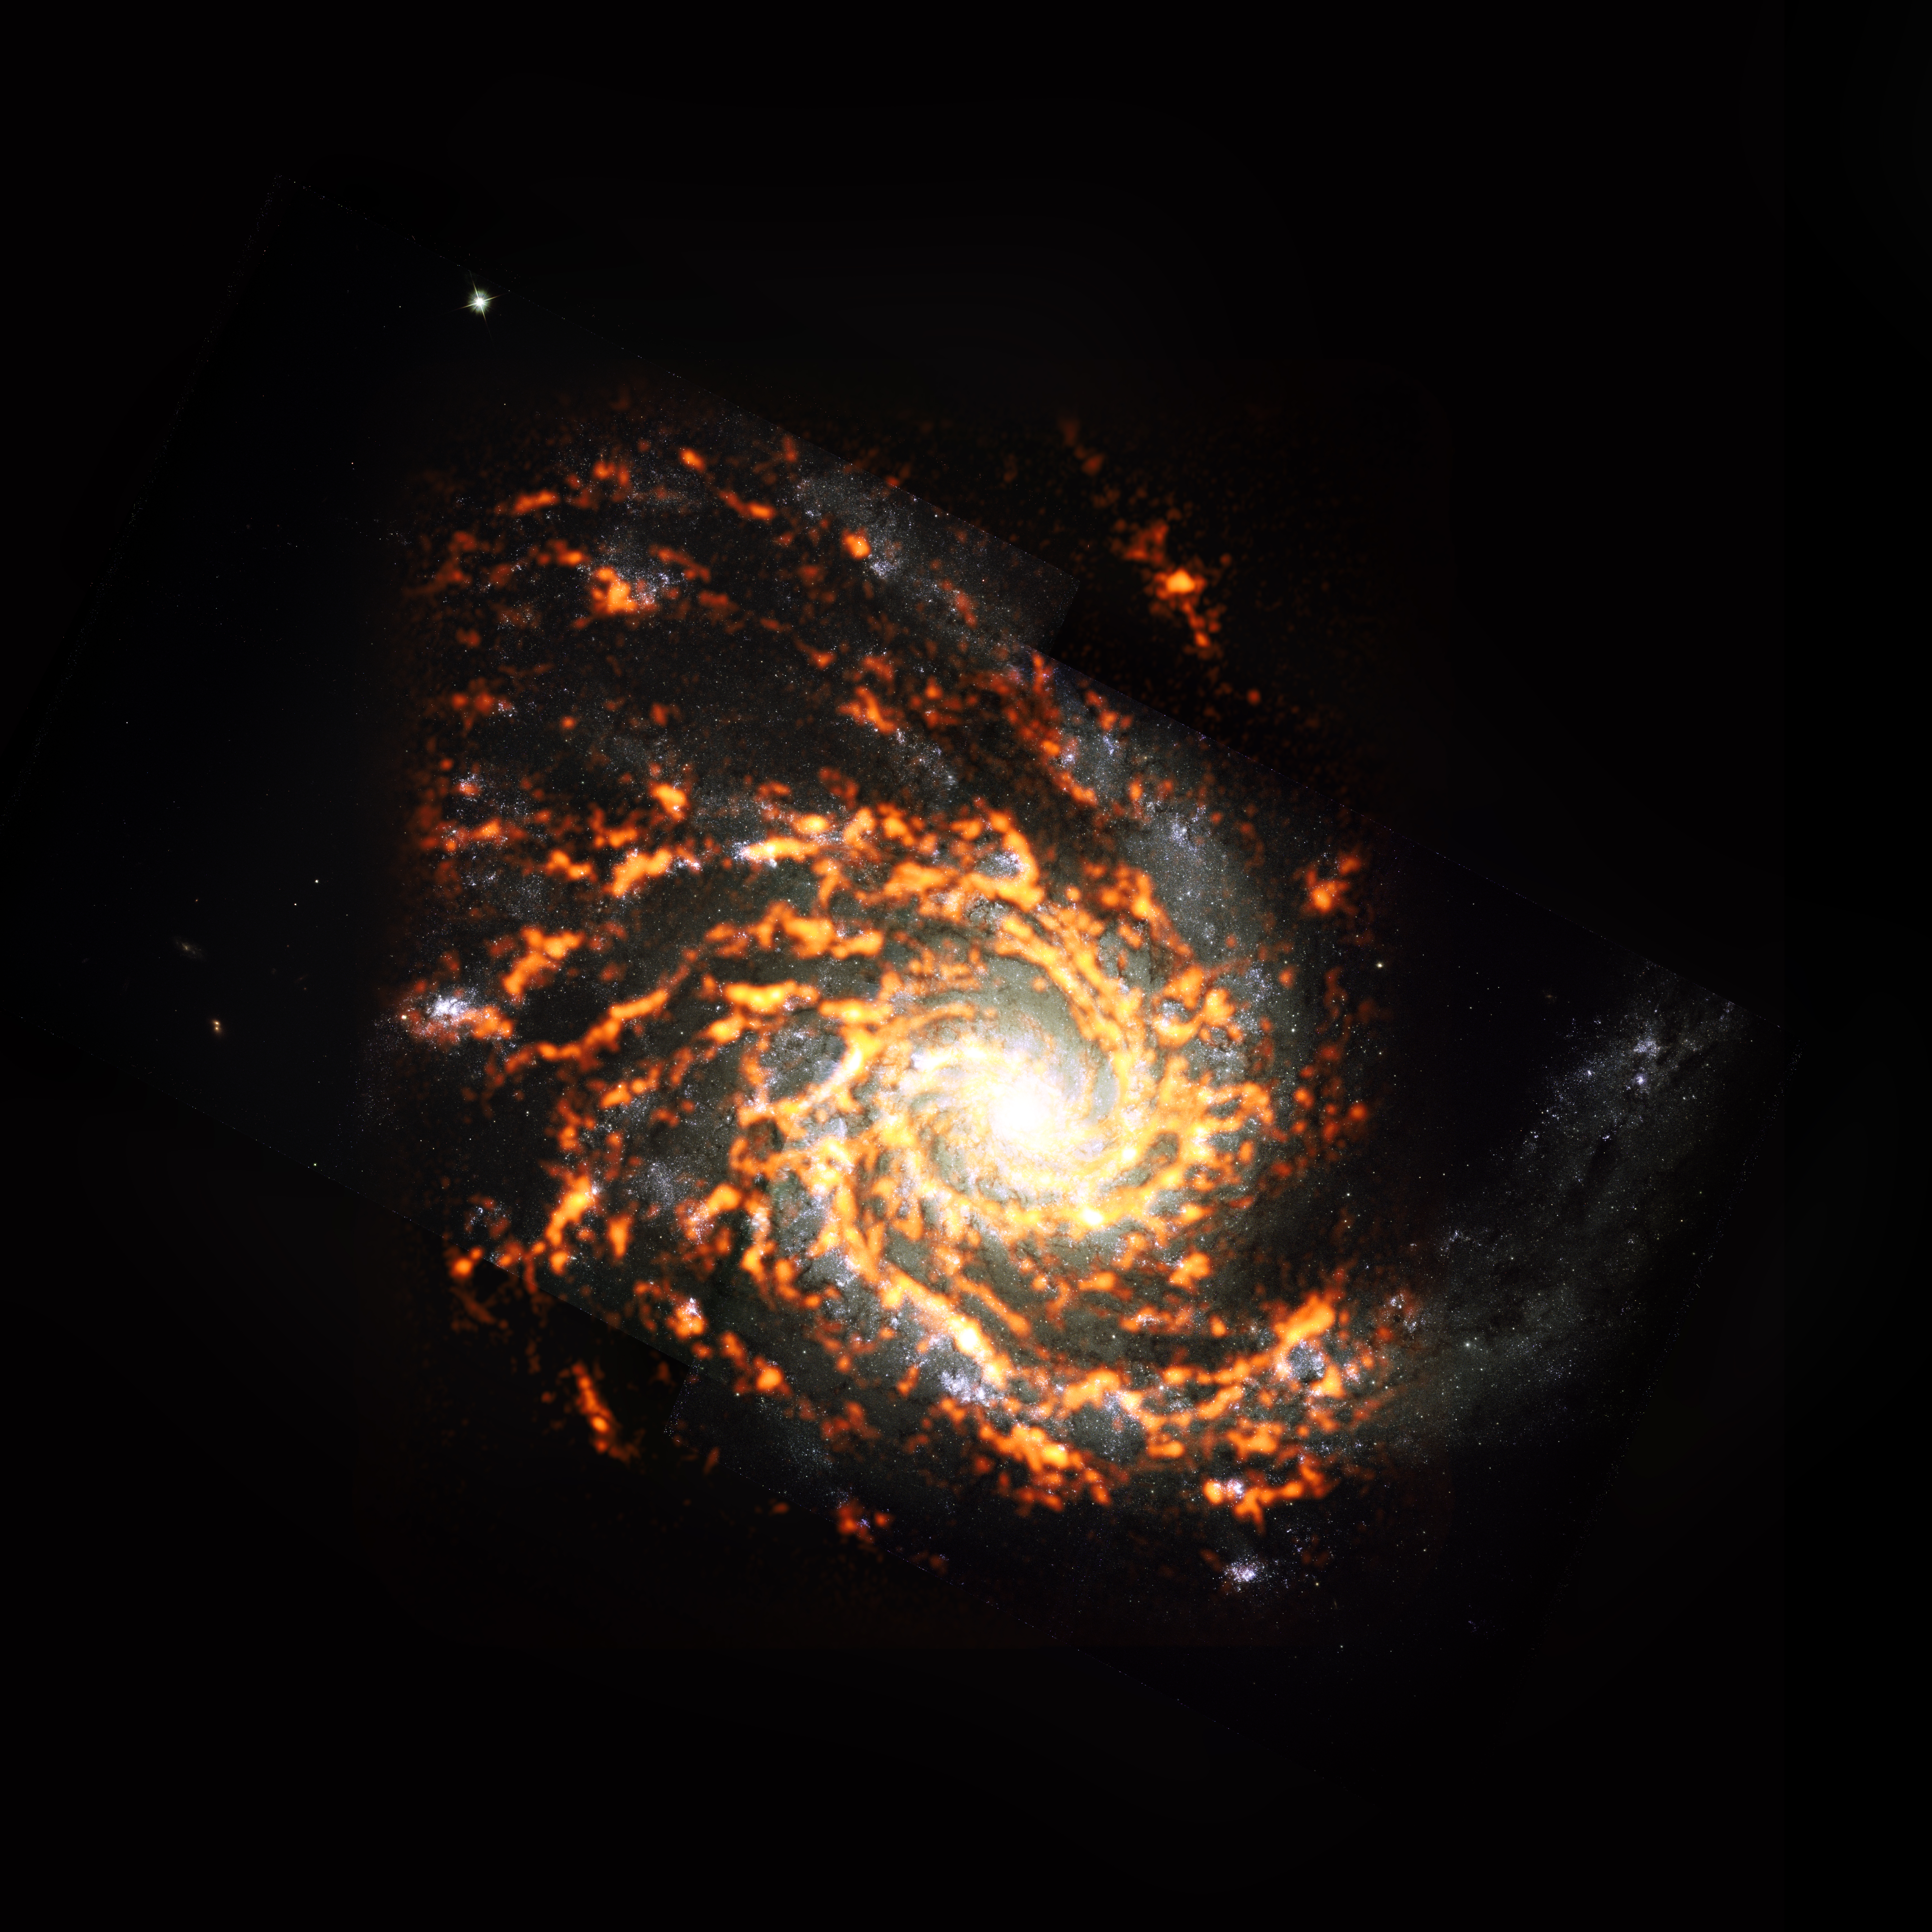

PHANGS-ALMA Survey: NGC4254

Shown here as an ALMA (orange) composite with Hubble Space Telescope (red) data, NGC4254 was among the nearly 100 galaxies included in the recent PHANGS project census of galaxies in the nearby Universe. The survey found that stellar nurseries within these galaxies vary widely in appearance and behavior, and that these characteristics heavily depend on where the stellar nurseries are located. NGC4254 is an example of a galaxy featuring M type morphology.

Credit: ALMA (ESO/NAOJ/NRAO)/ESA/NASA/PHANGS, S. Dagnello (NRAO)